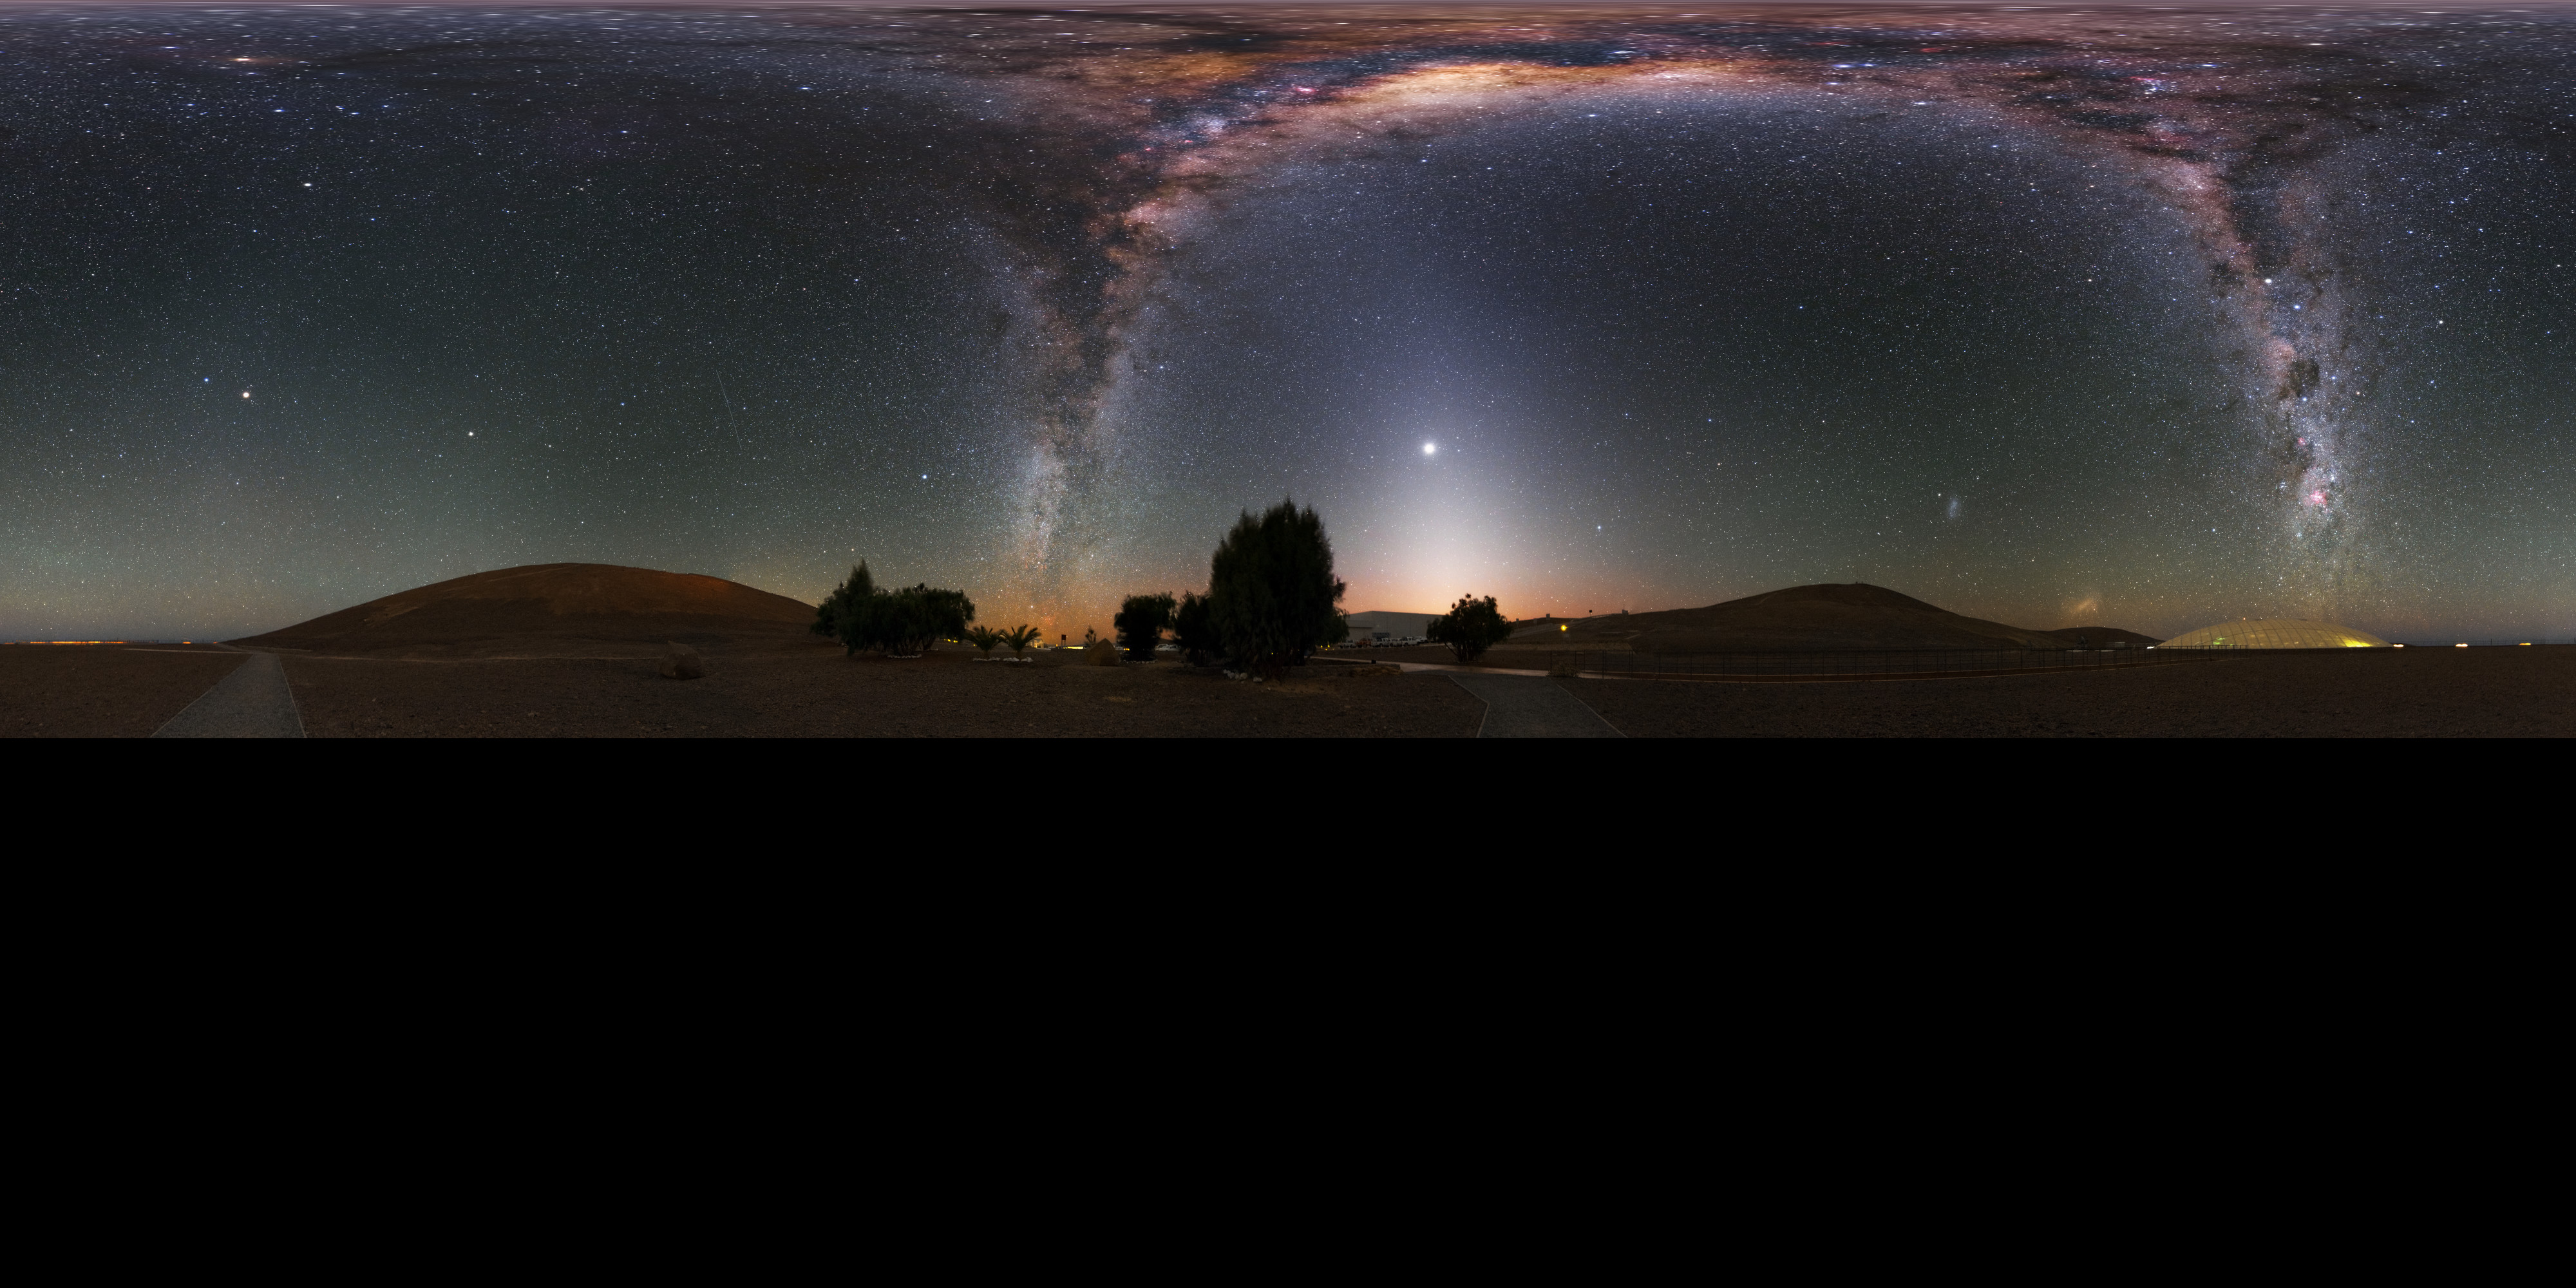

Milky Way at the Residencia

This stunning ultra high-definition (UHD), extended to 360 x 180 degrees (with black) panorama image shows the Residencia, hotel for observers at the Paranal observatory. Above the hotel the bright band of the Milky Way shines with all its fascinating details.

Credit: Y. Beletsky (LCO)/ESO